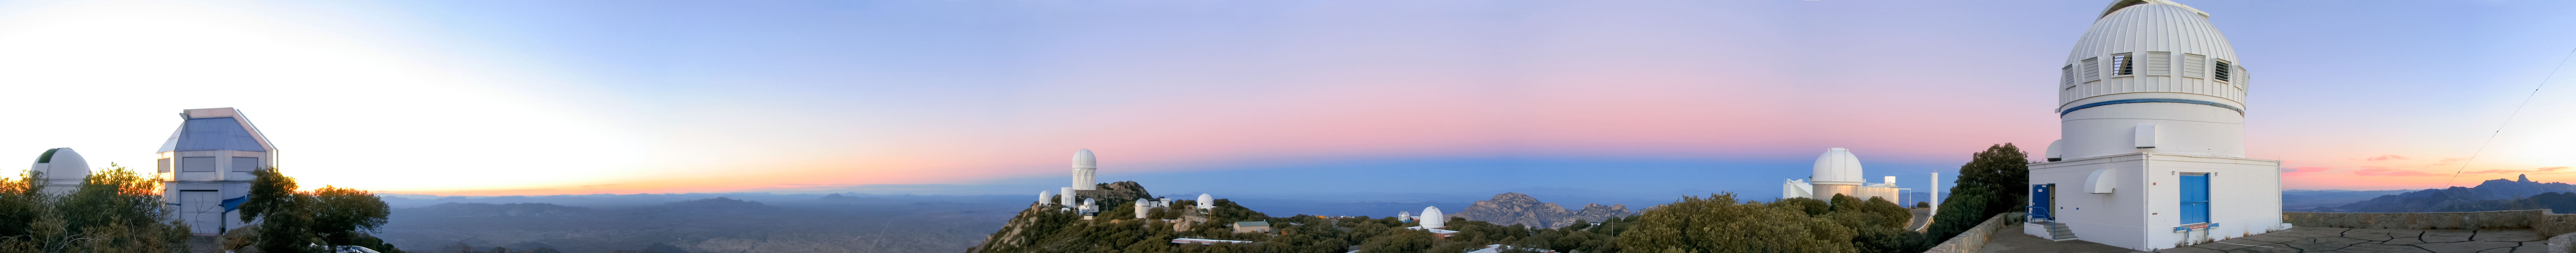

Belt of Venus at Kitt Peak Panoramic Trim

A long panorama of the Belt of Venus seen at Kitt Peak National Observatory in Arizona.

Credit: NOIRLab/NSF/AURA